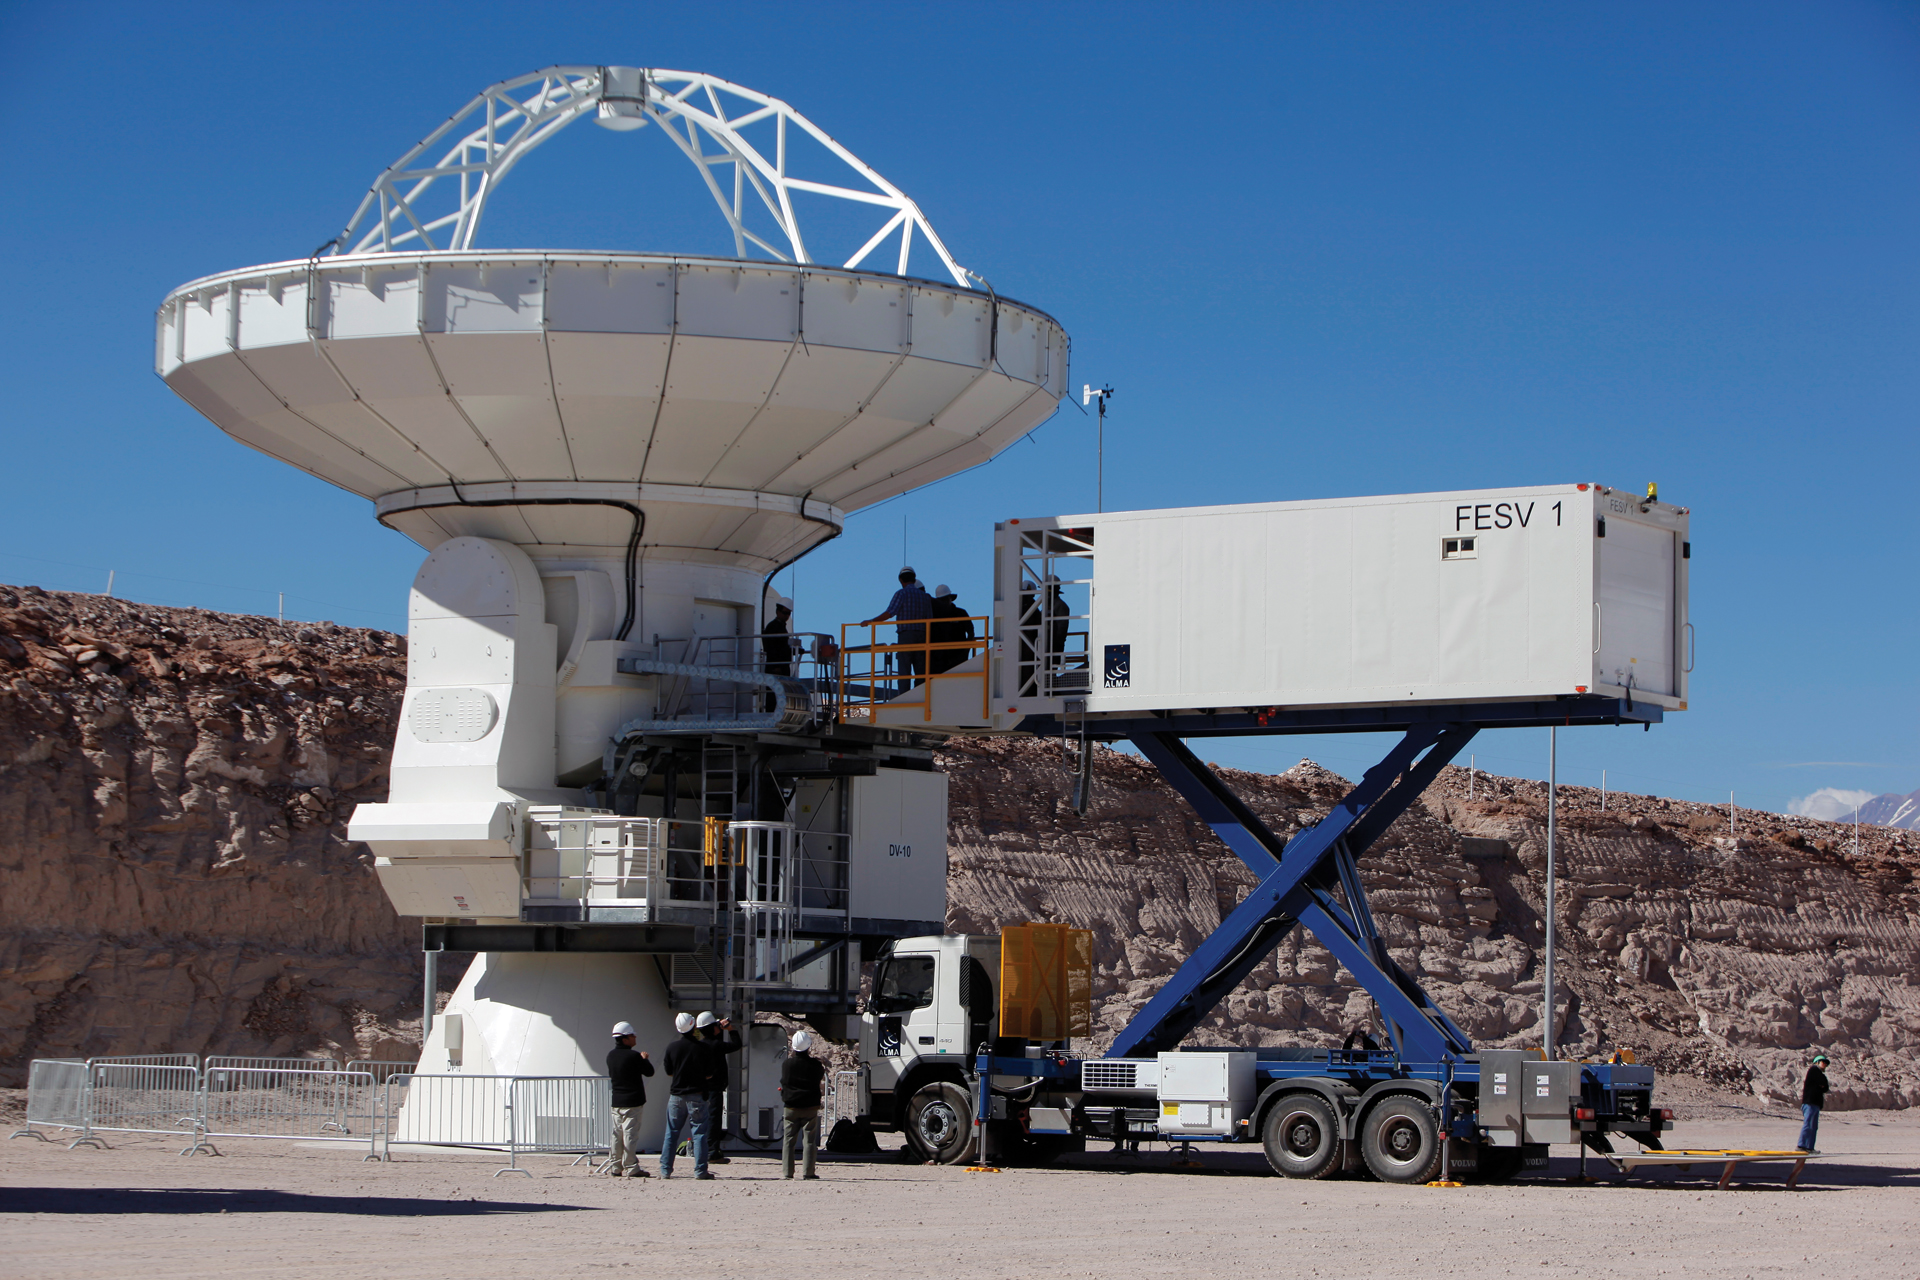

Tight shot of elevated Front End Service Vehicle

The Front End Service Vehicle raises 20 feet high to service a 12-meter North American ALMA telescope. The FESV is based on the design of an airline catering truck. It is 36 feet long, 8 feet wide, and weighs 26 tons and has a cargo hold that can keep receiver cryogenics cold and safe.

Credit: C. Padilla, NRAO/AUI/NSF